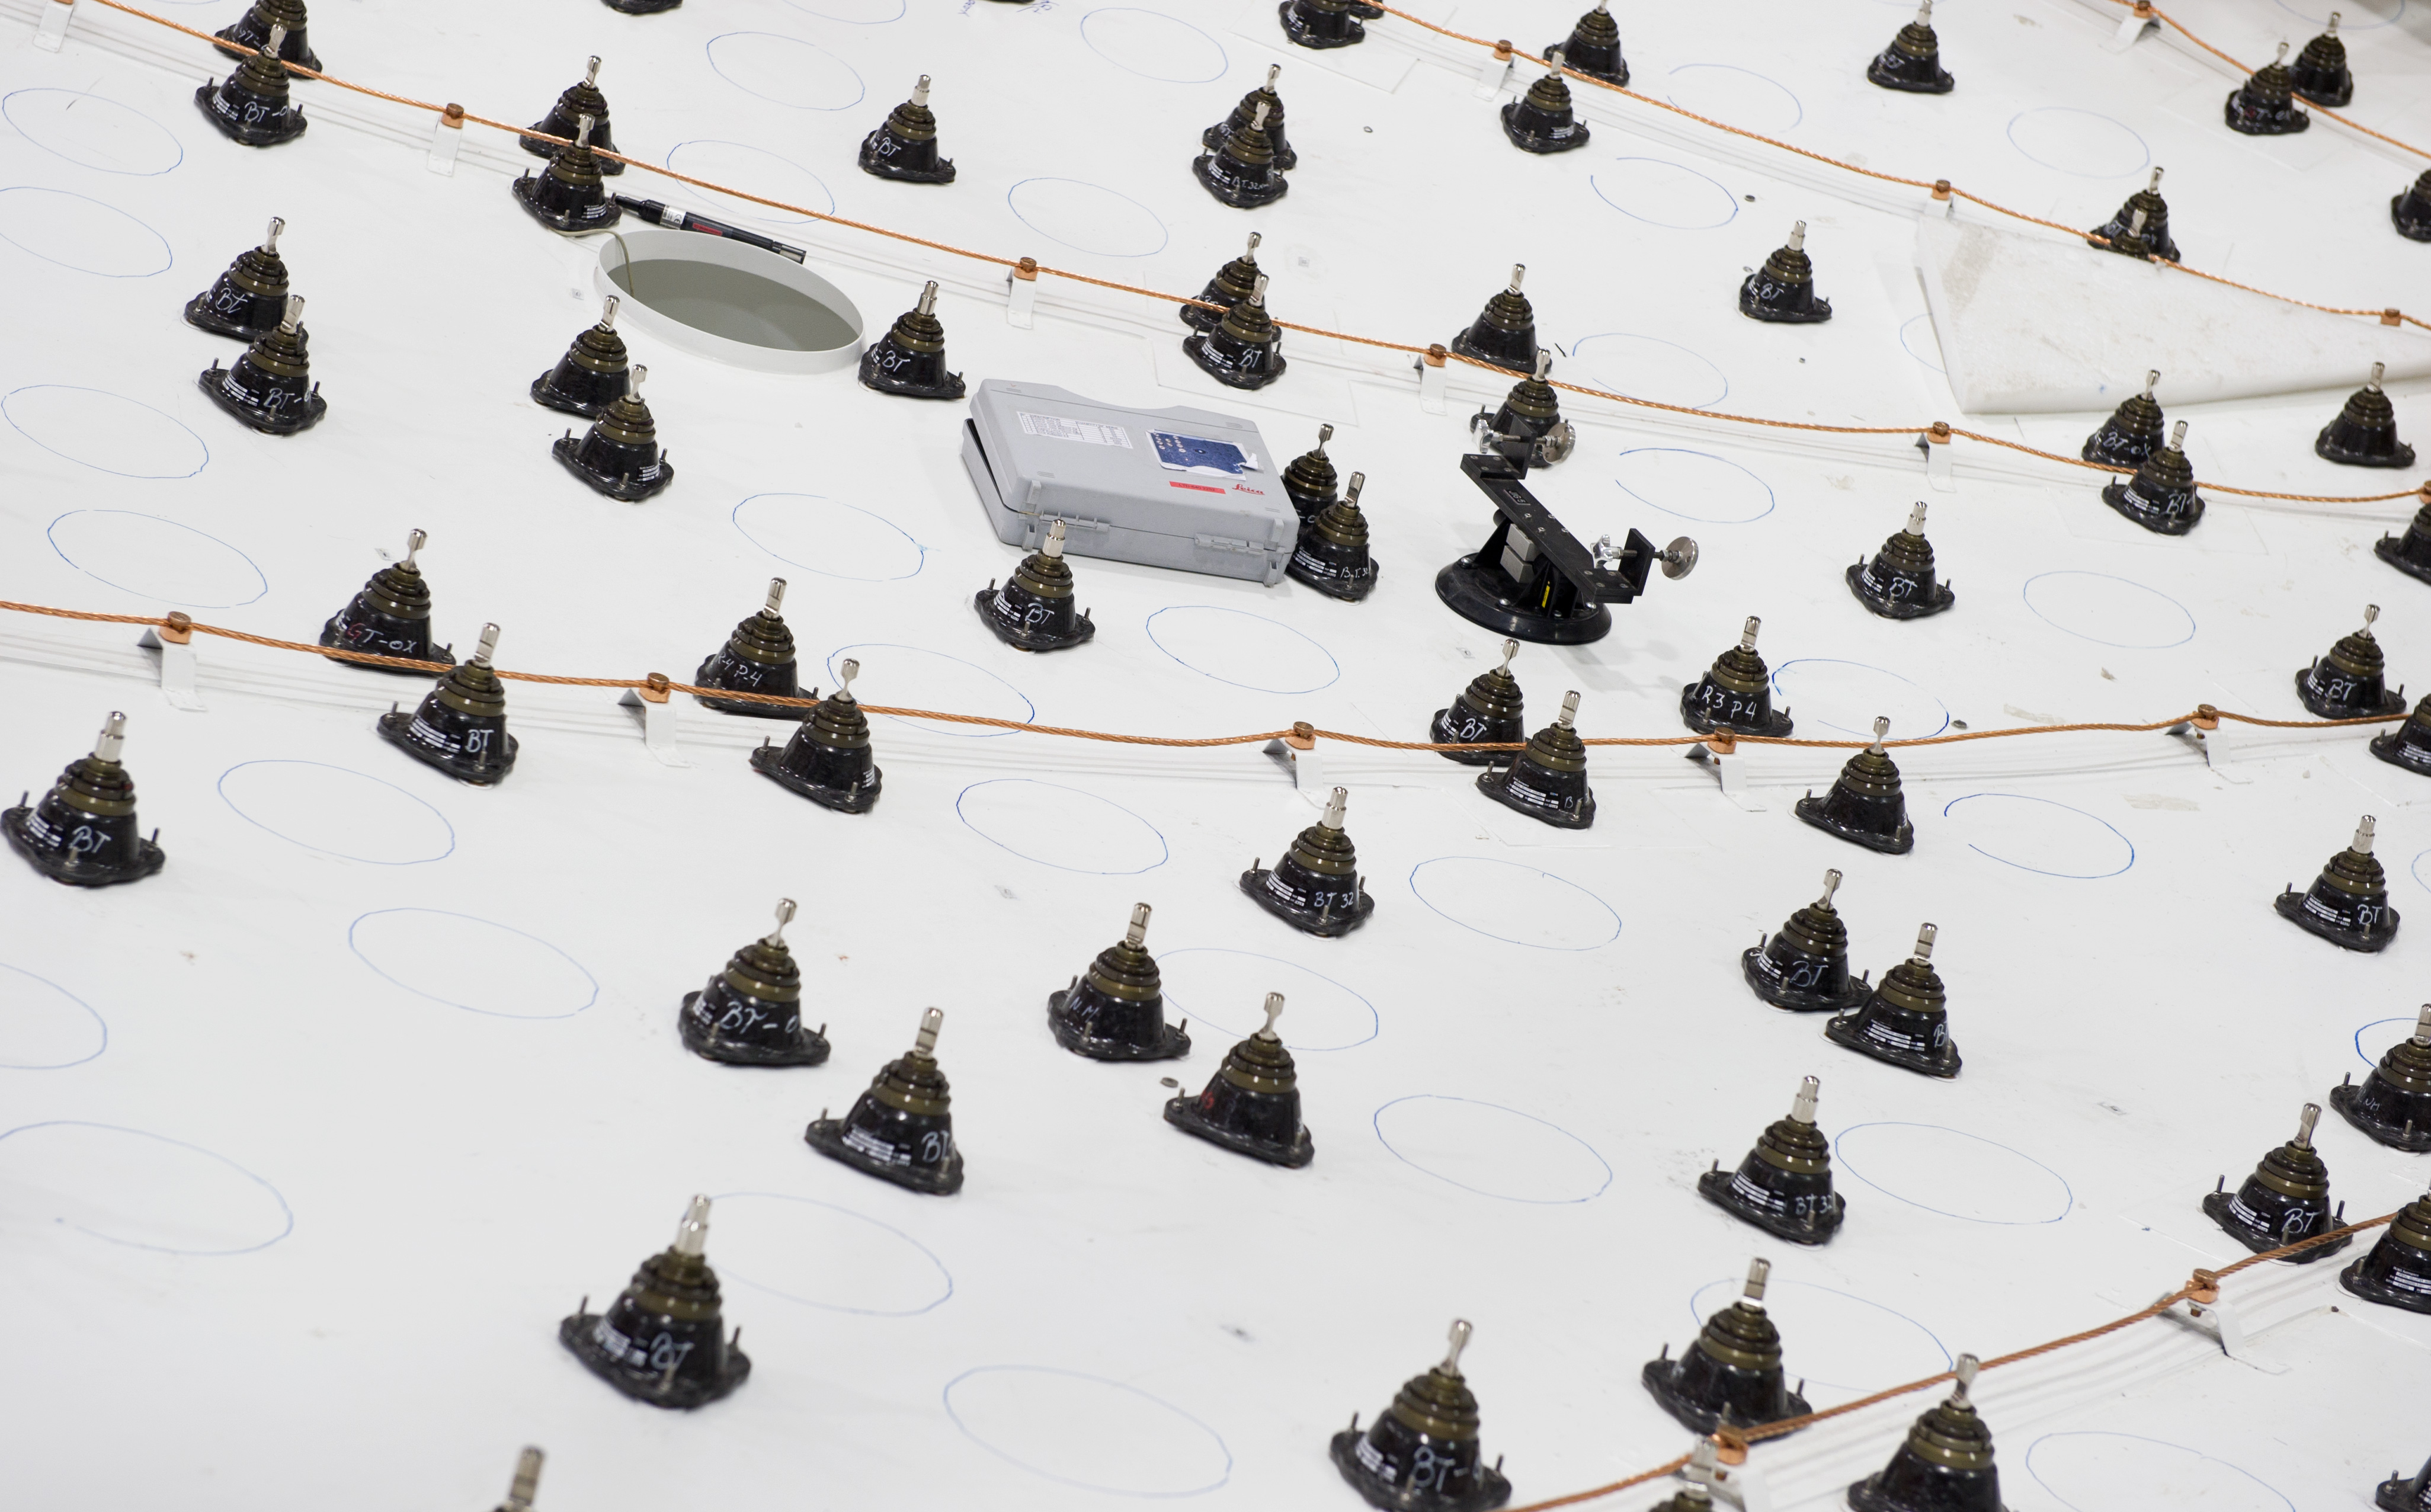

The dish of a European antenna takes shape

Detail of the dish of a European ALMA antenna, before the installation of the metallic panels that make up the reflecting surface. The black elements are the supports of the panels and can be adjusted so precisely that the surface is accurate within 25 micrometers.

Credit: J.F. Salgado (ESO)